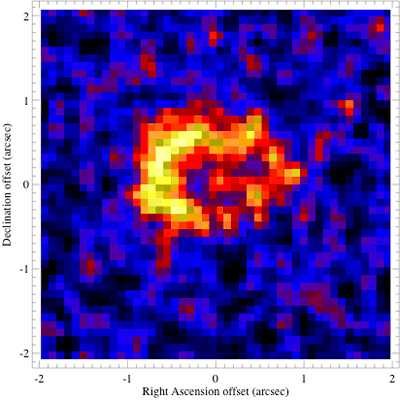

T-ReCS mid-infrared image around Supernova 1987A

This T-ReCS mid-infrared image reveals a dusty equatorial ring around Supernova 1987A as well as a faint trace of the explosion ejecta.

Credit: International Gemini Observatory/NOIRLab/NSF/AURA